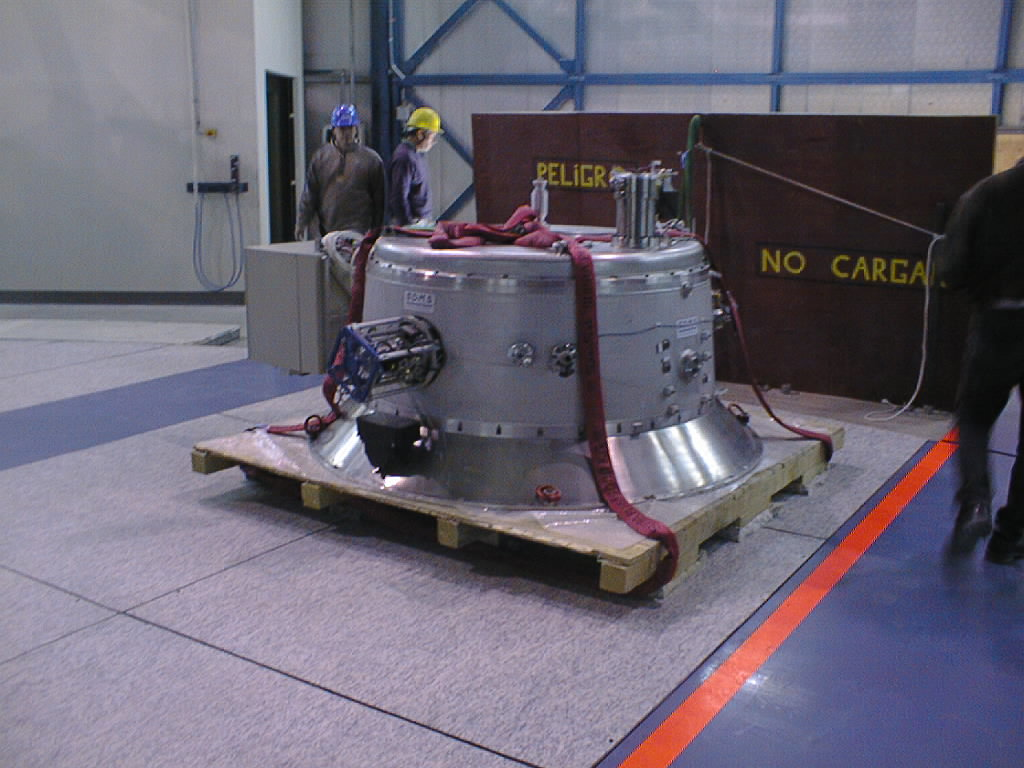

ISAAC mounted on VLT UT1

ISAAC has safely arrived on the bottom floor in the UT1 enclosure. The day after, it will be lifted to the Nasmyth B platform and attached to the UT1 telescope. (Photo obtained on November 13, 1998).

Credit: ESO